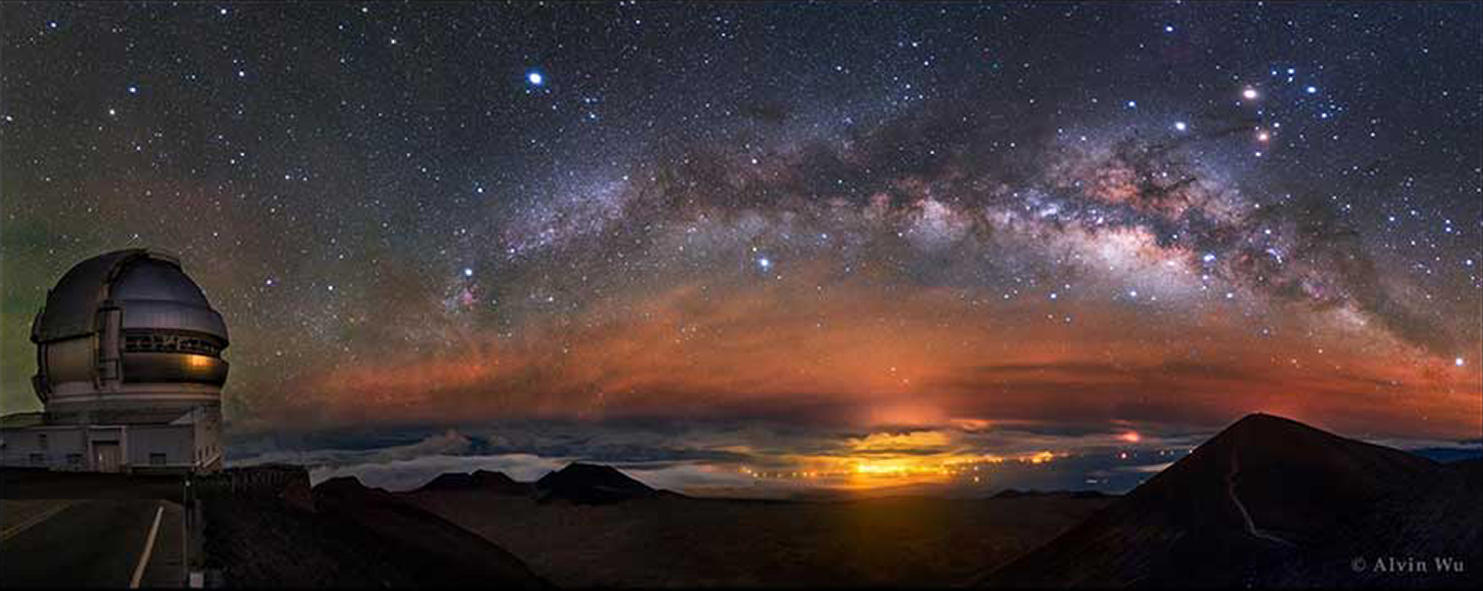

Milky Way Like a Dolphin

The rising arc of the Milky Way is captured on Mauna Kea observatory, Hawaii, showing the Gemini North telescope in the foreground. This image is the Photo Composite winner in the Light Category of the 7th International Earth and Sky Photo Contest, co-hosted by NOAO and the founding institution “The World at Night”. This annual contest was created to highlight the natural beauty of the night sky and its growing battle with light pollution. The 10 winners of the 2016 contest, selected from more than 1000 entries taken in 57 countries, are shown in the contest video. The panel of judges included NOAO astronomer Connie Walker.

Credit: Alvin Wu